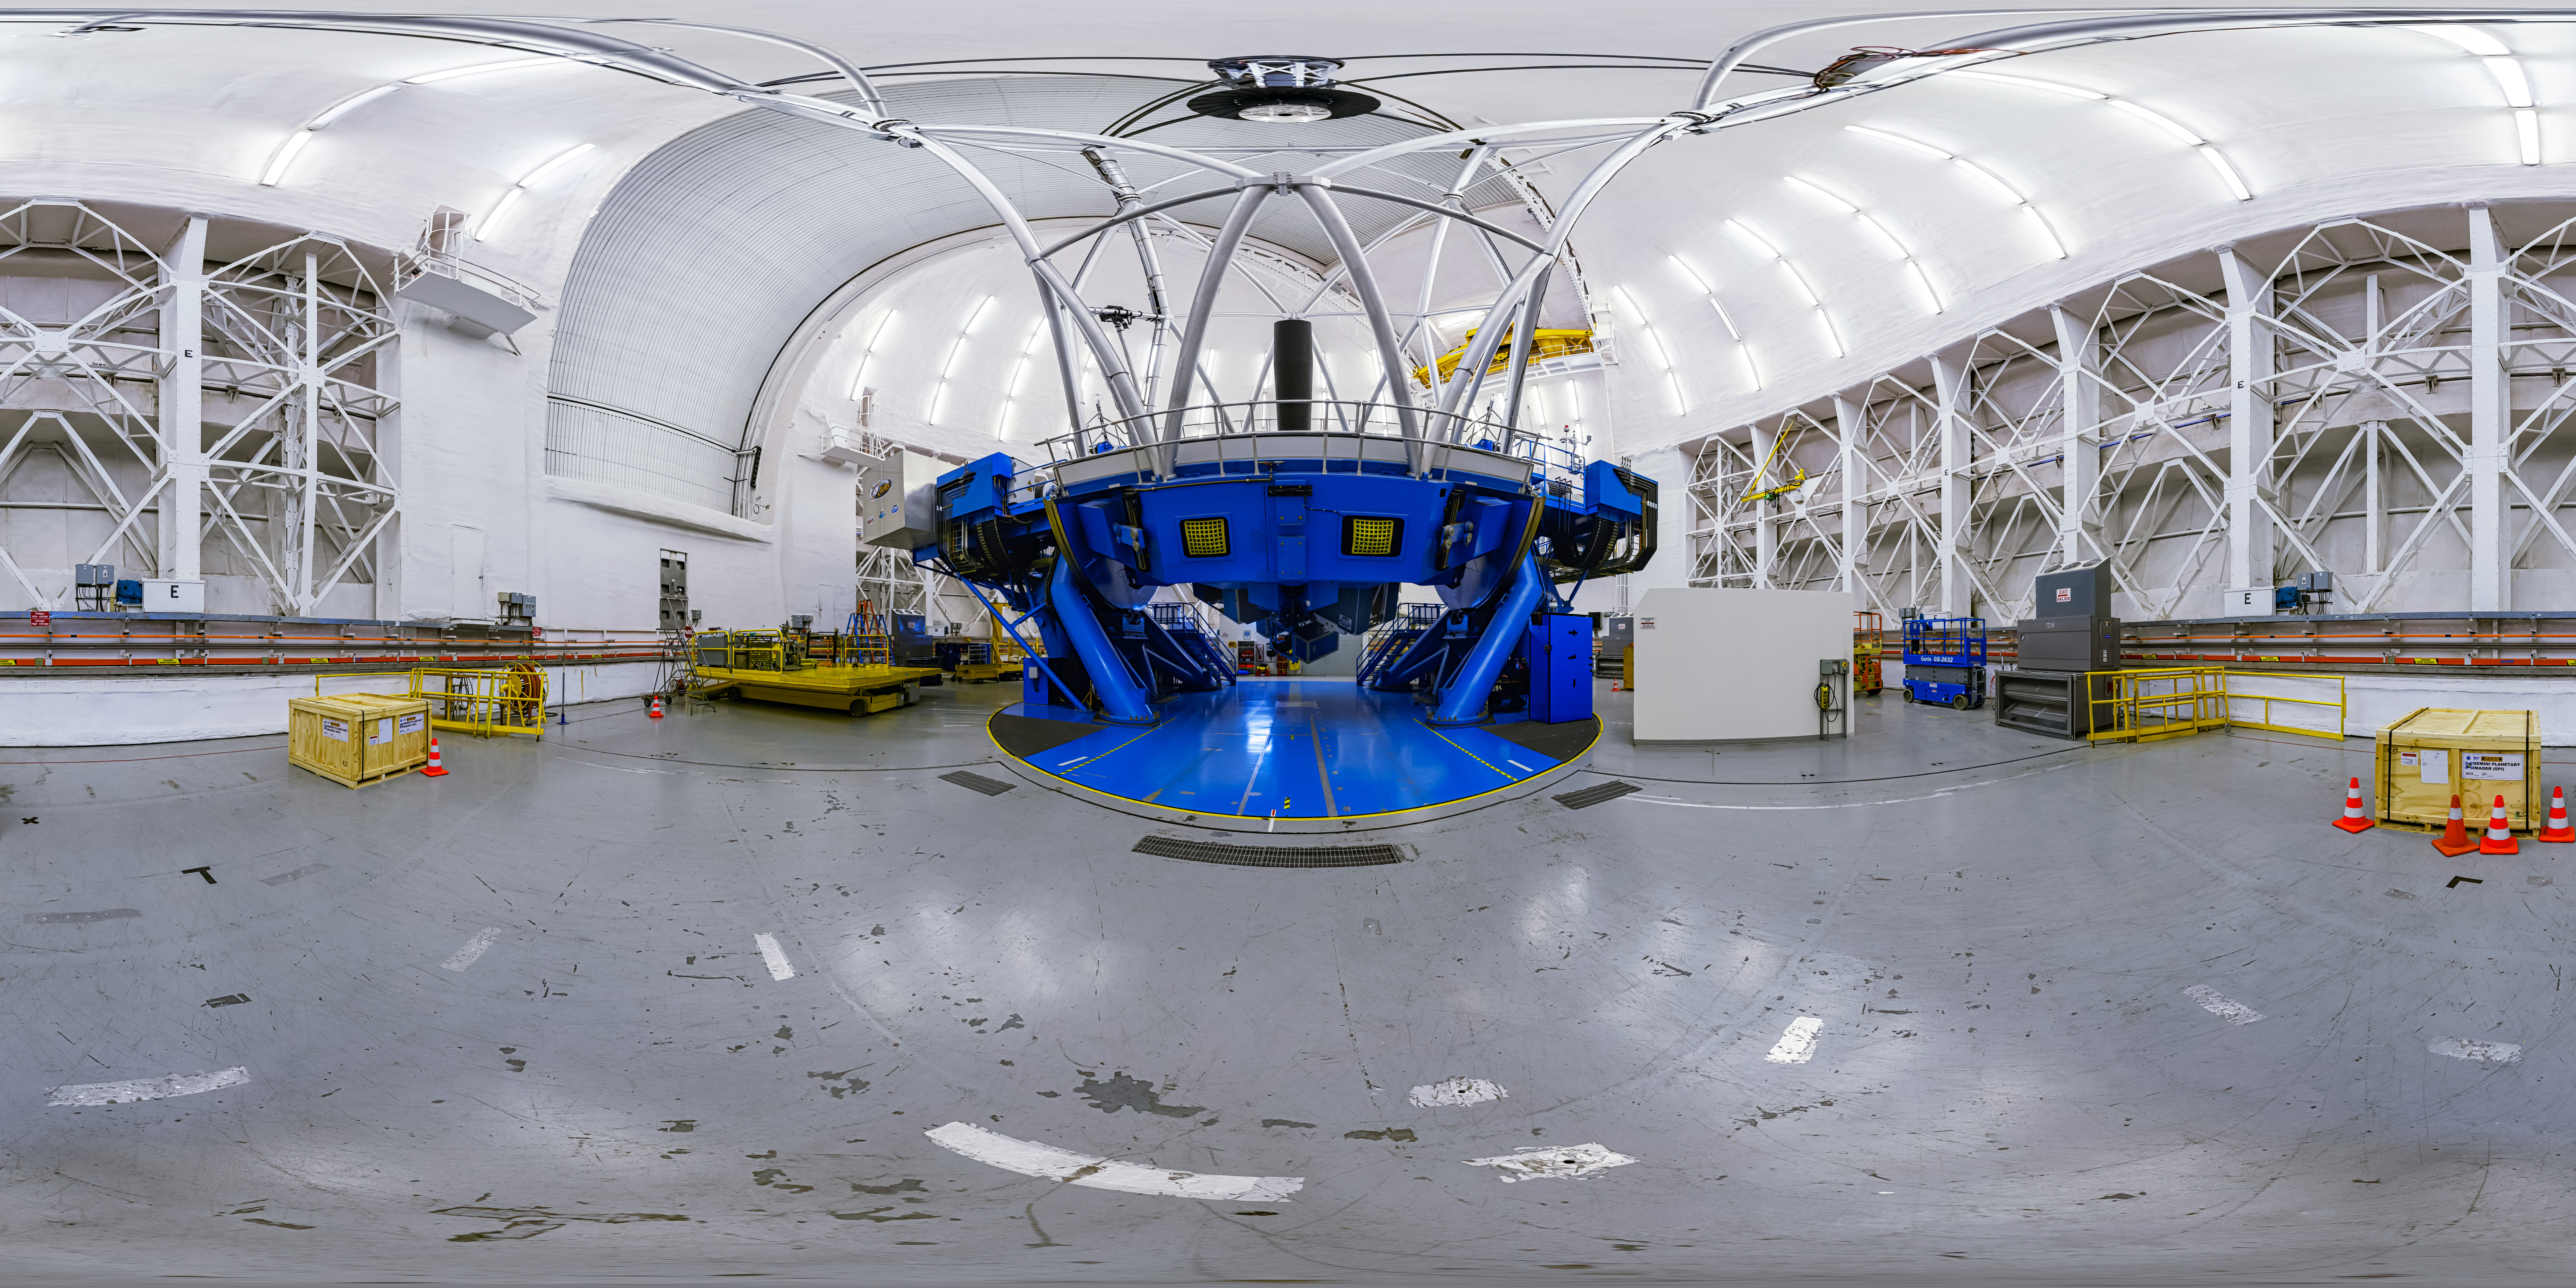

Gemini South Interior 360 Panorama

A 360 panorama view of the interior of the Gemini South Telescope, one half of the International Gemini Observatory, operated by NSF NOIRLab.

A fulldome version of this image can be found here.

Credit: International Gemini Observatory/NOIRLab/NSF/AURA/P. Horálek